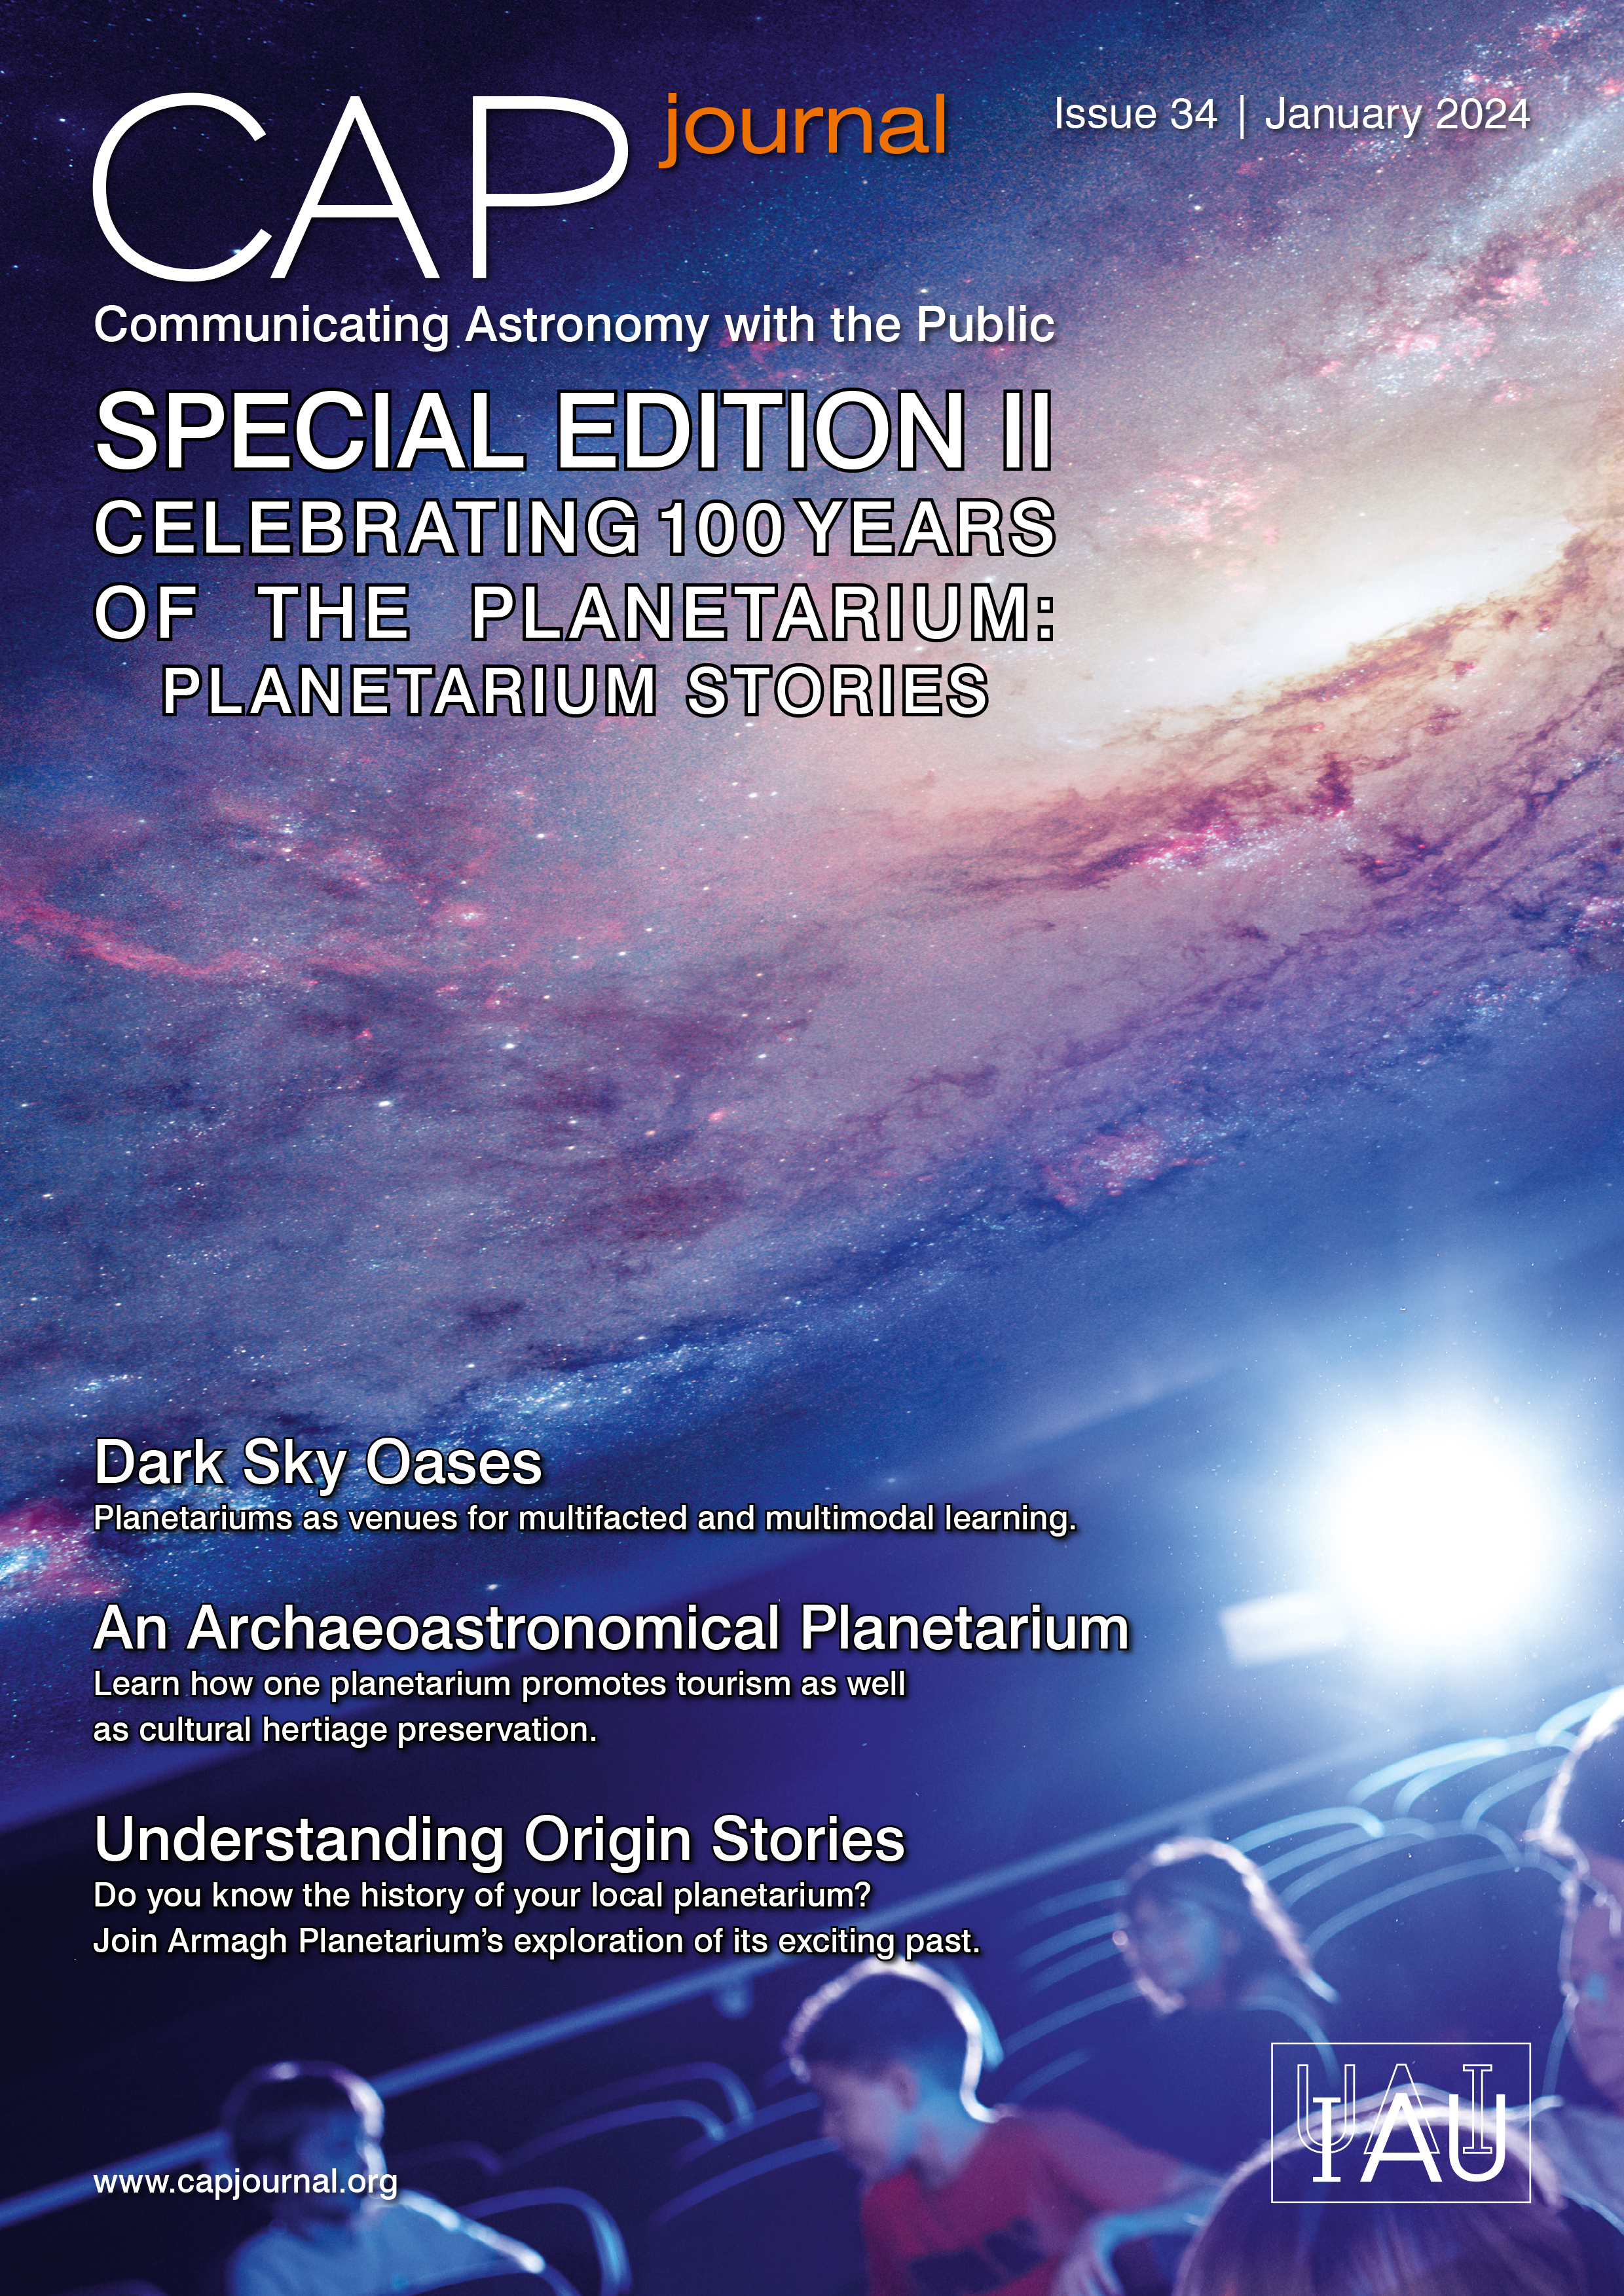

Cover of CAPJournal #34

Cover of CAPJournal #34.

Credit: IAU